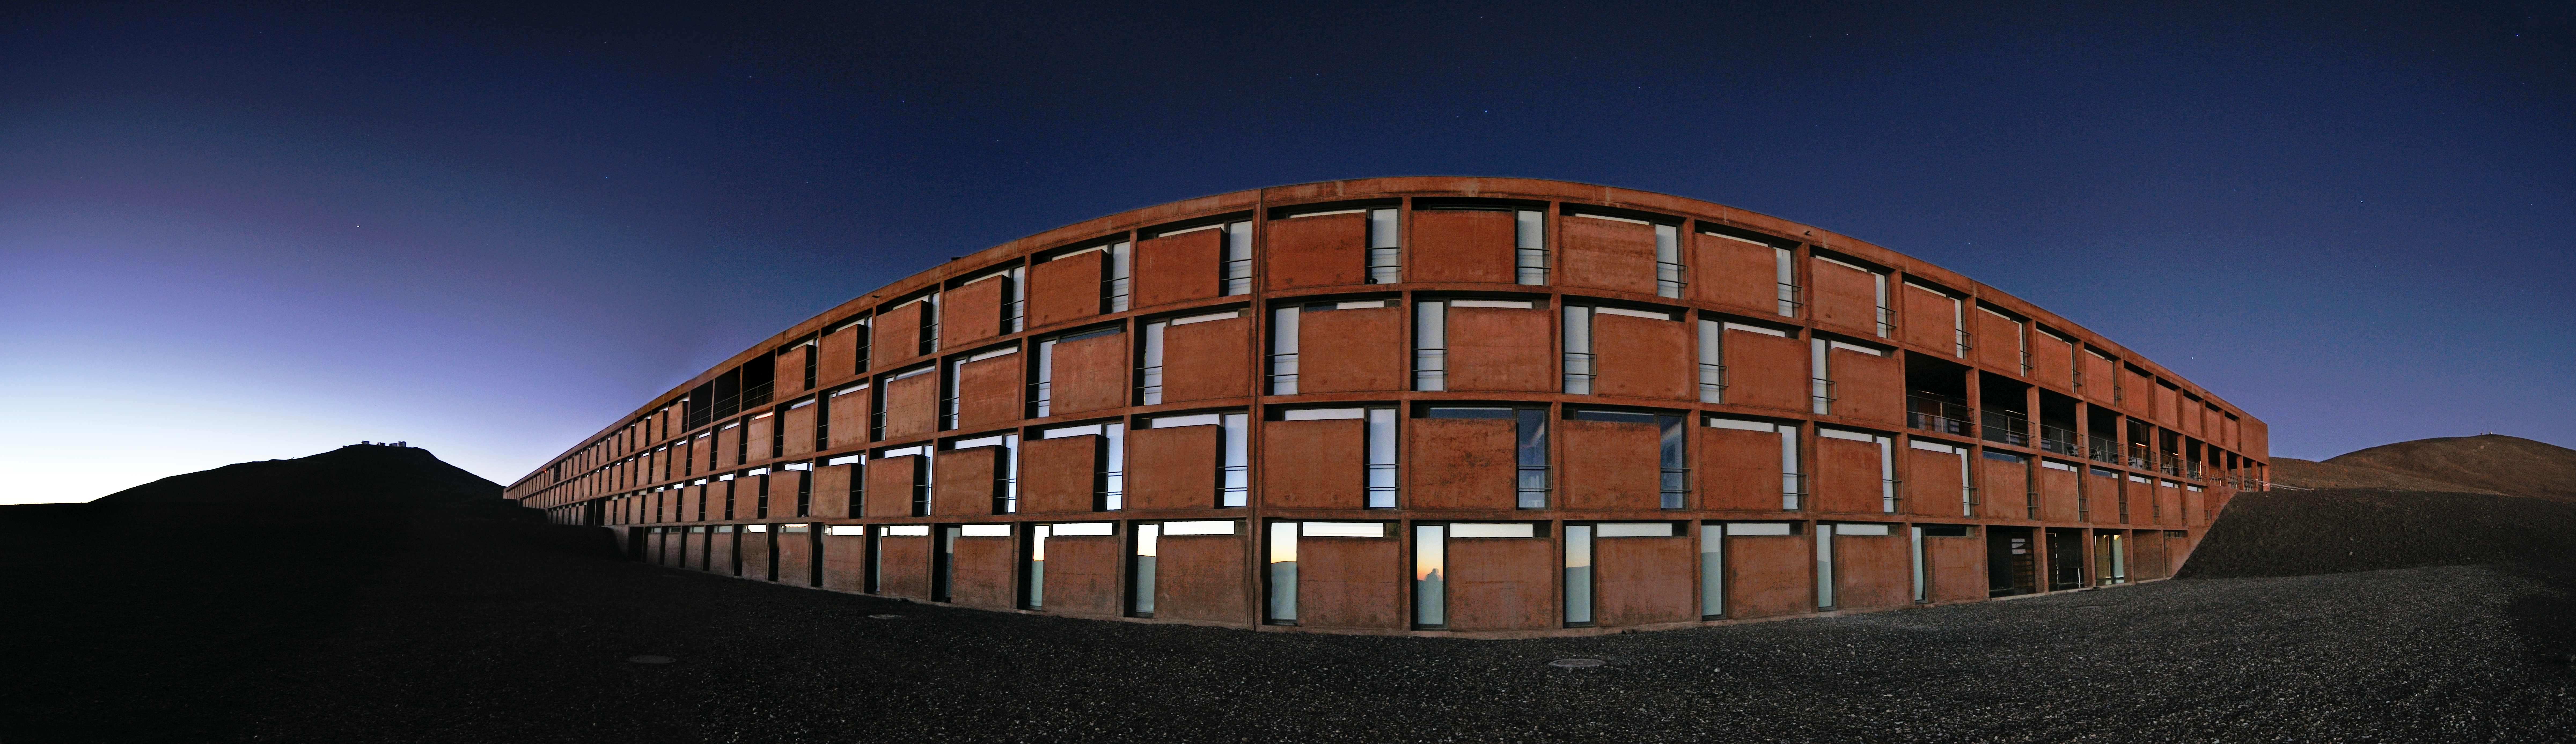

Residencia panorama

A panoramic view of the Residencia — astronomers' home away from home at ESO's site at Paranal. An award-winning building, it served as a backdrop for part of the James Bond movie Quantum of Solace.

Credit: ESO/G. Huedepohl (atacamaphoto.com)